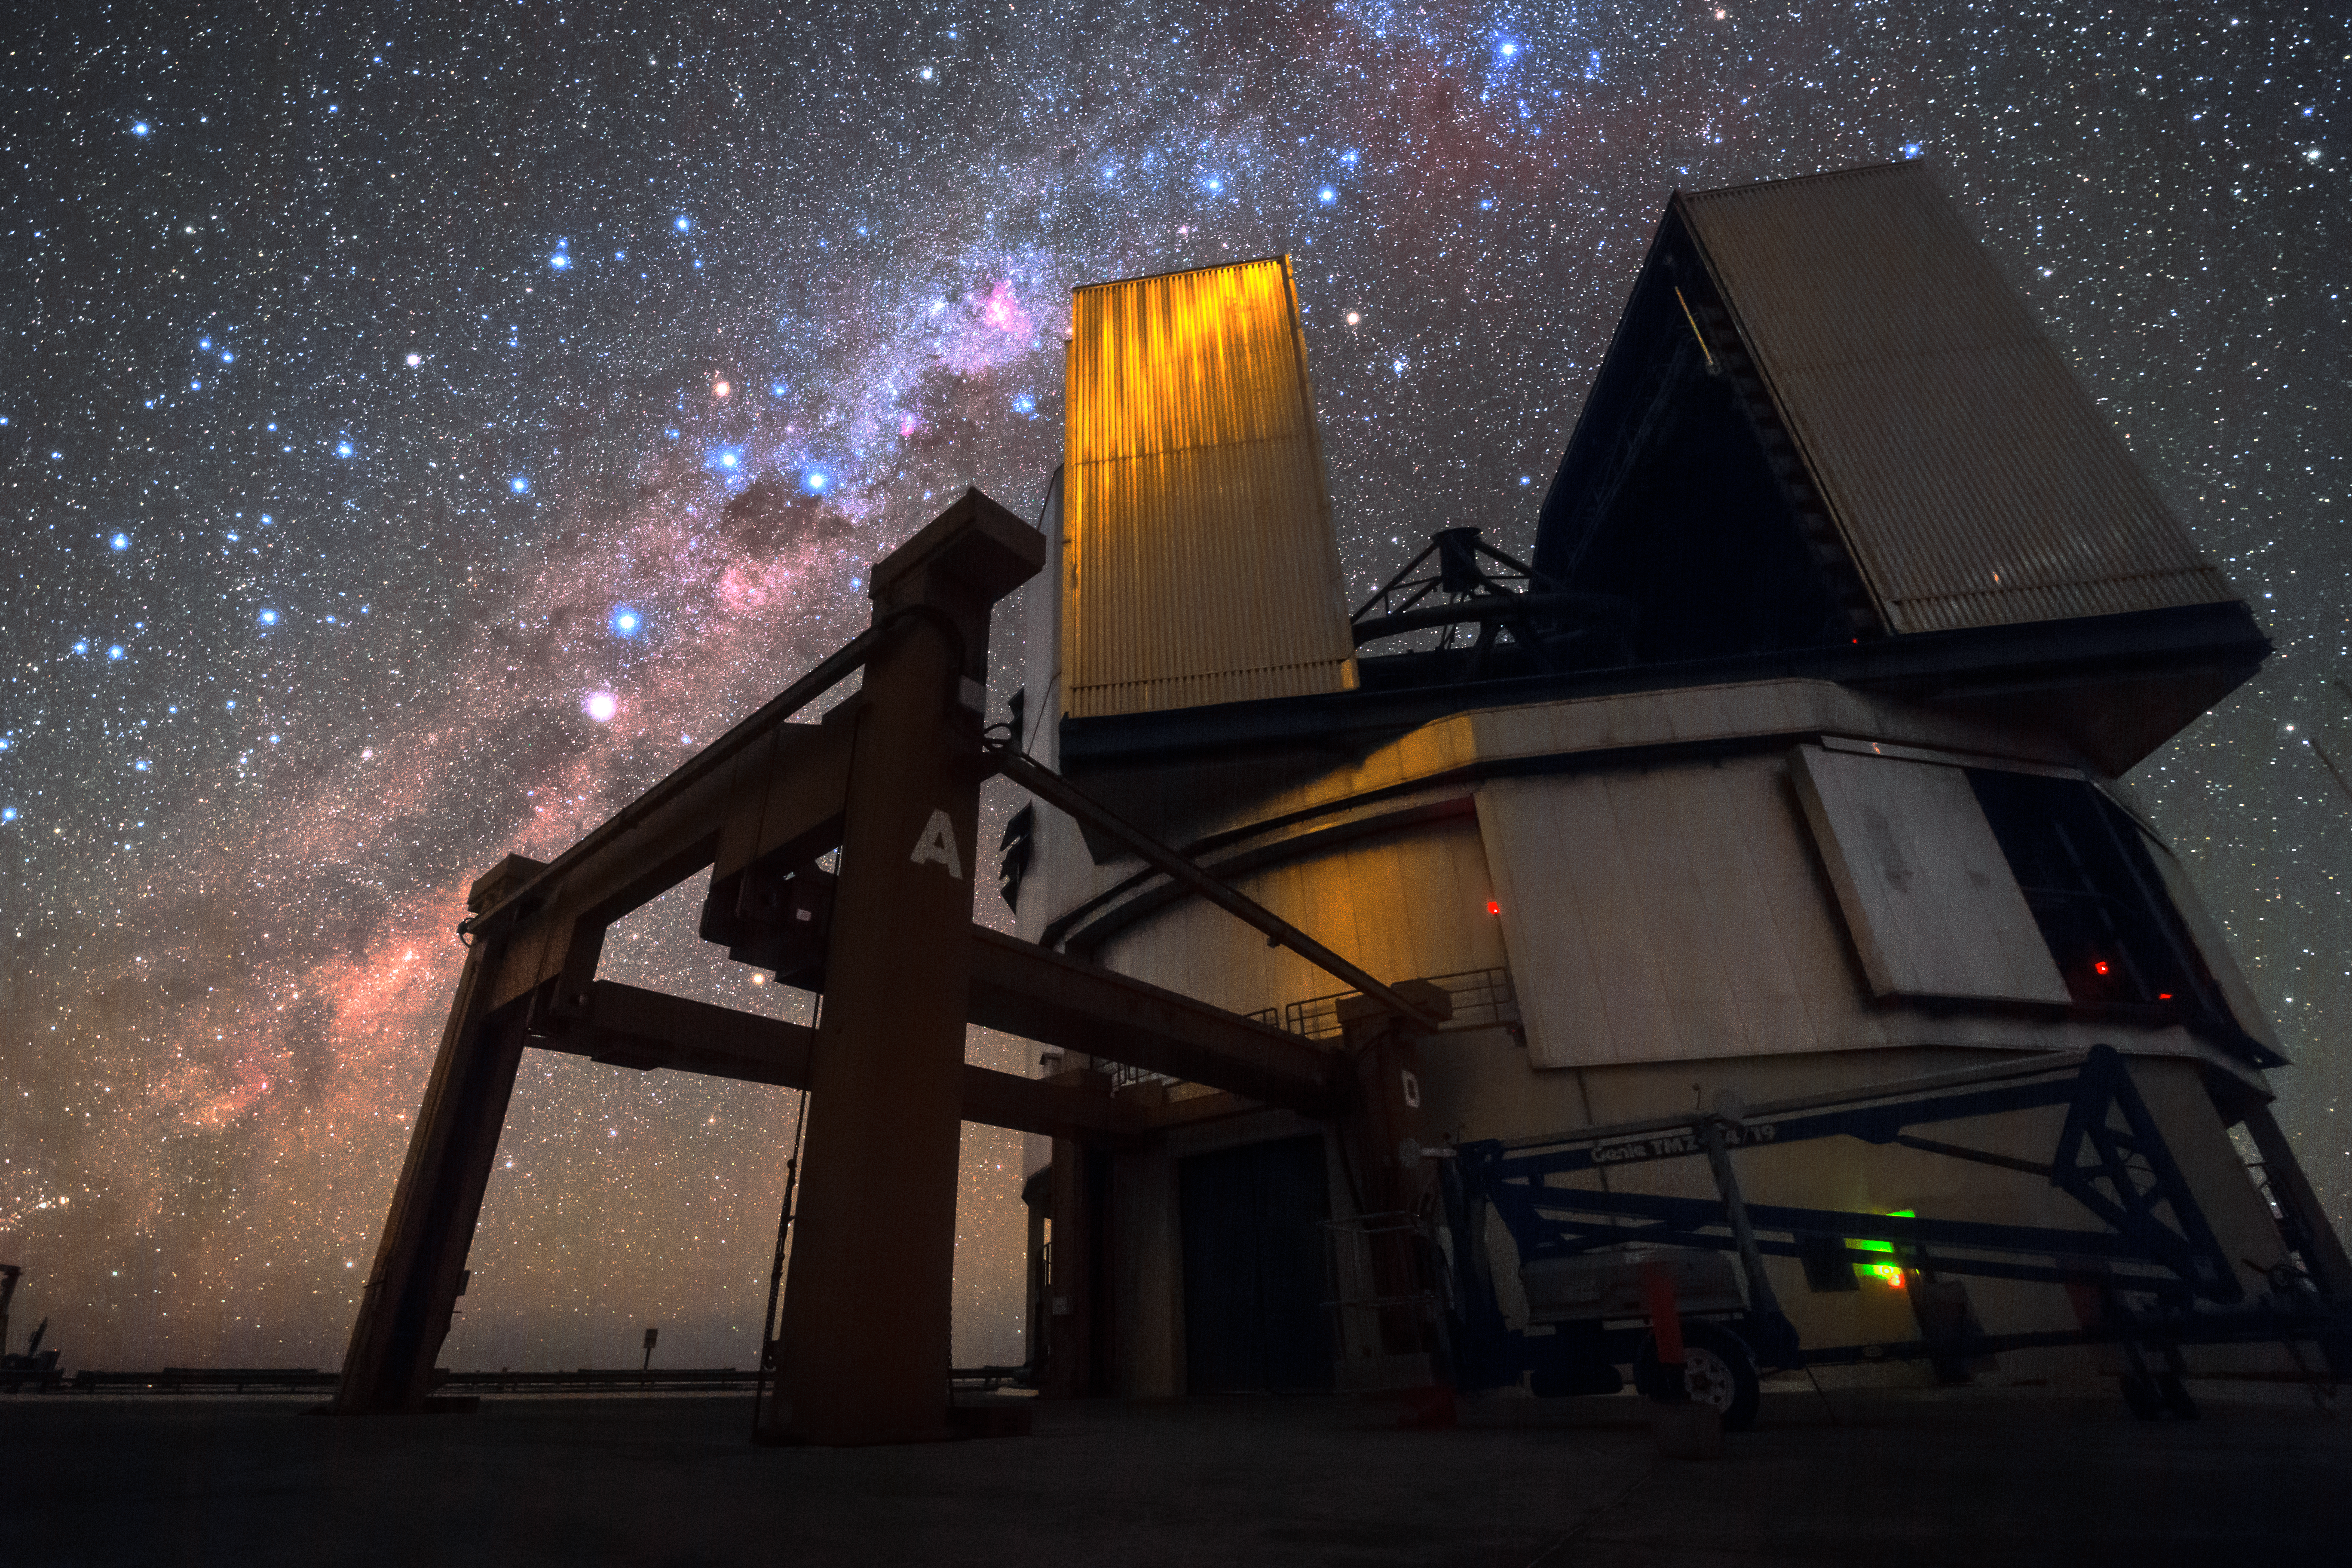

Peering into the Universe

One of the Unit Telescopes of ESO's VLT sits under the starry night sky of Paranal. Each Unit Telescope has a main mirror 8.2 metres in diameter, making them some of the largest single-mirror telescopes in the world, and each one can see objects four billion times fainter than what can be seen with the unaided eye. When used in combination they are even more powerful. The VLT is the most productive individual ground-based facility, leading to the publication of an average of more than one peer-reviewed scientific paper per day.

Credit: ESO